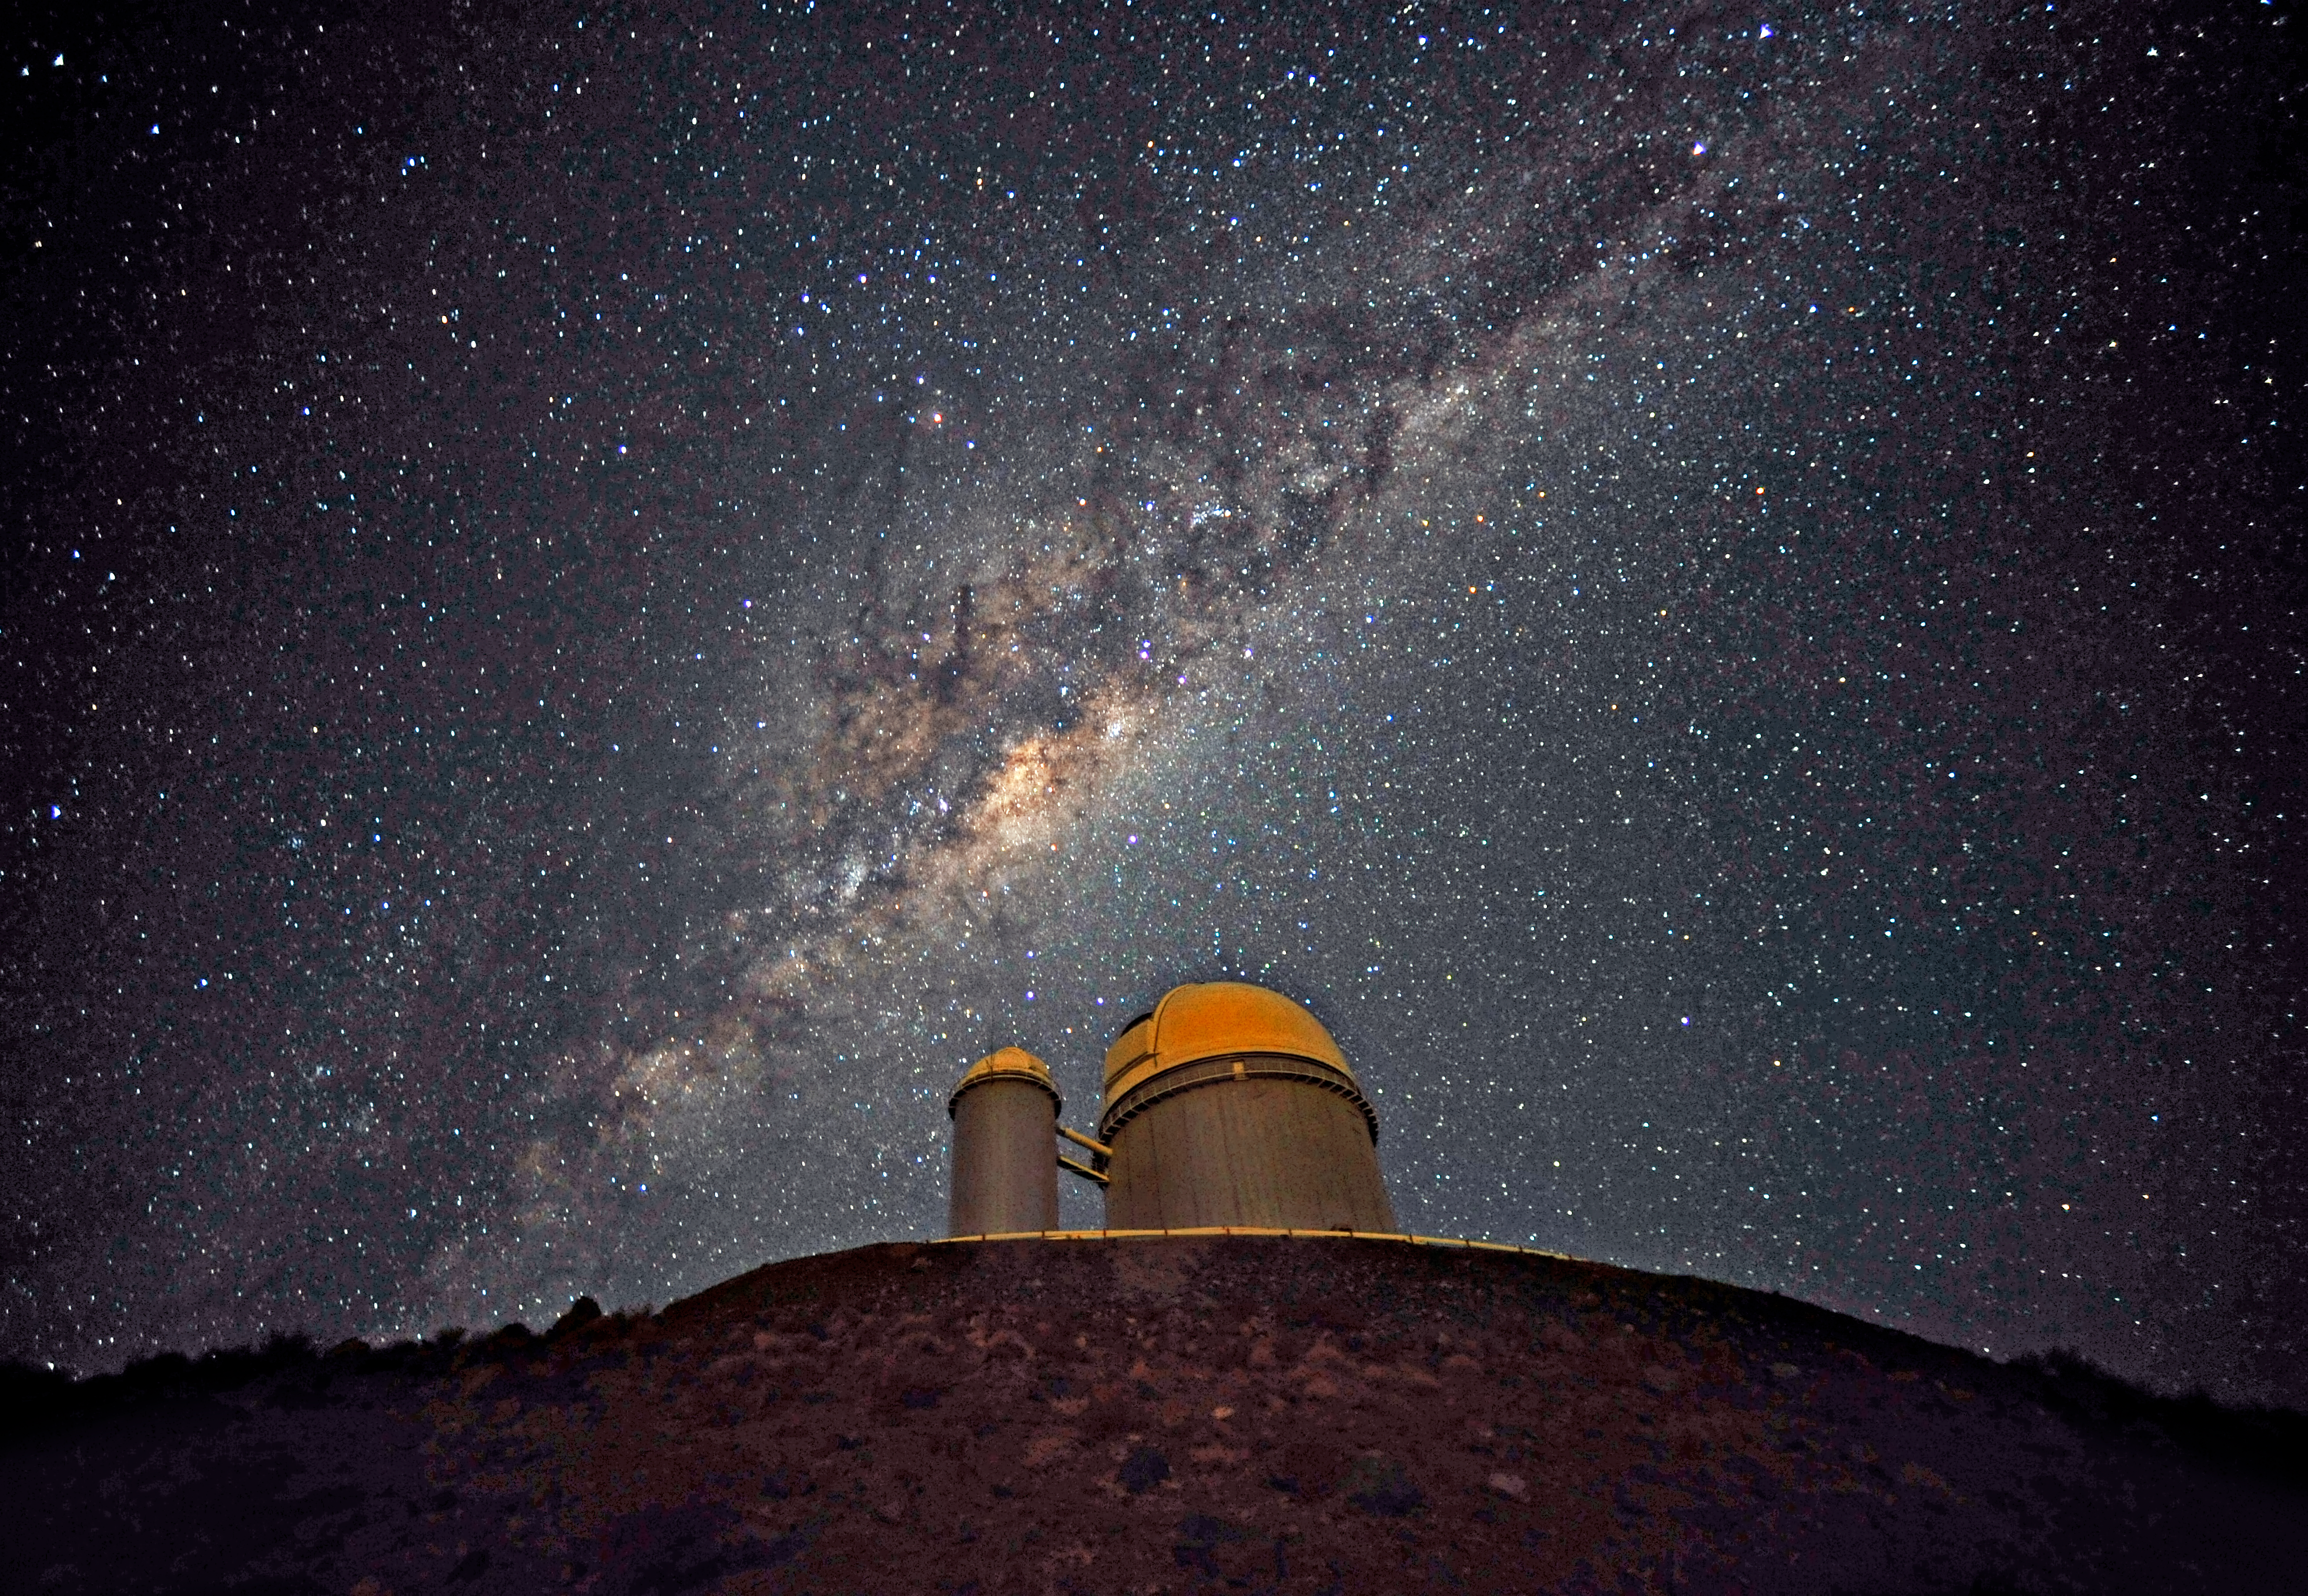

The Galactic Centre above the ESO 3.6-metre telescope

The ESO 3.6-metre telescope at La Silla, during observations. Across the plan of the picture, is the Milky Way, our own galaxy, a disc-shaped structure seen perfectly edge-on. Above the telescope´s dome, here lighted by the Moon, and partially hidden behind dark dust clouds, is the yellowish and prominent central bulge of the Milky Way. The whole plan of the galaxy is populated by hundred thousand million of stars, as well as a conspicuous amount of interstellar gas and dusts. The dust absorbs the visible light and reemits it at longer wavelength, appearing totally opaque at our eyes. The ancient Andean civilizations saw in these dark lanes their animal-shaped constellations. By following the dark lane which seems to grow from the centre of the Galaxy toward the top, we find the reddish nebula around Antares (Alpha Scorpii). The Galactic Centre itself lies in the constellation of Sagittarius and reaches its maximum visibility during the austral winter season. The ESO 3.6-metre telescope, inaugurated in 1976, currently operates with the HARPS spectrograph, the most precise exoplanet “hunter” in the world. Located 600 km north of Santiago, at 2400 m altitude in the outskirts of the Chilean Atacama Desert, La Silla was first ESO site in Chile and the largest observatory of its time.

This photograph was taken by ESO Photo Ambassador Serge Brunier.

Credit: ESO/S. Brunier